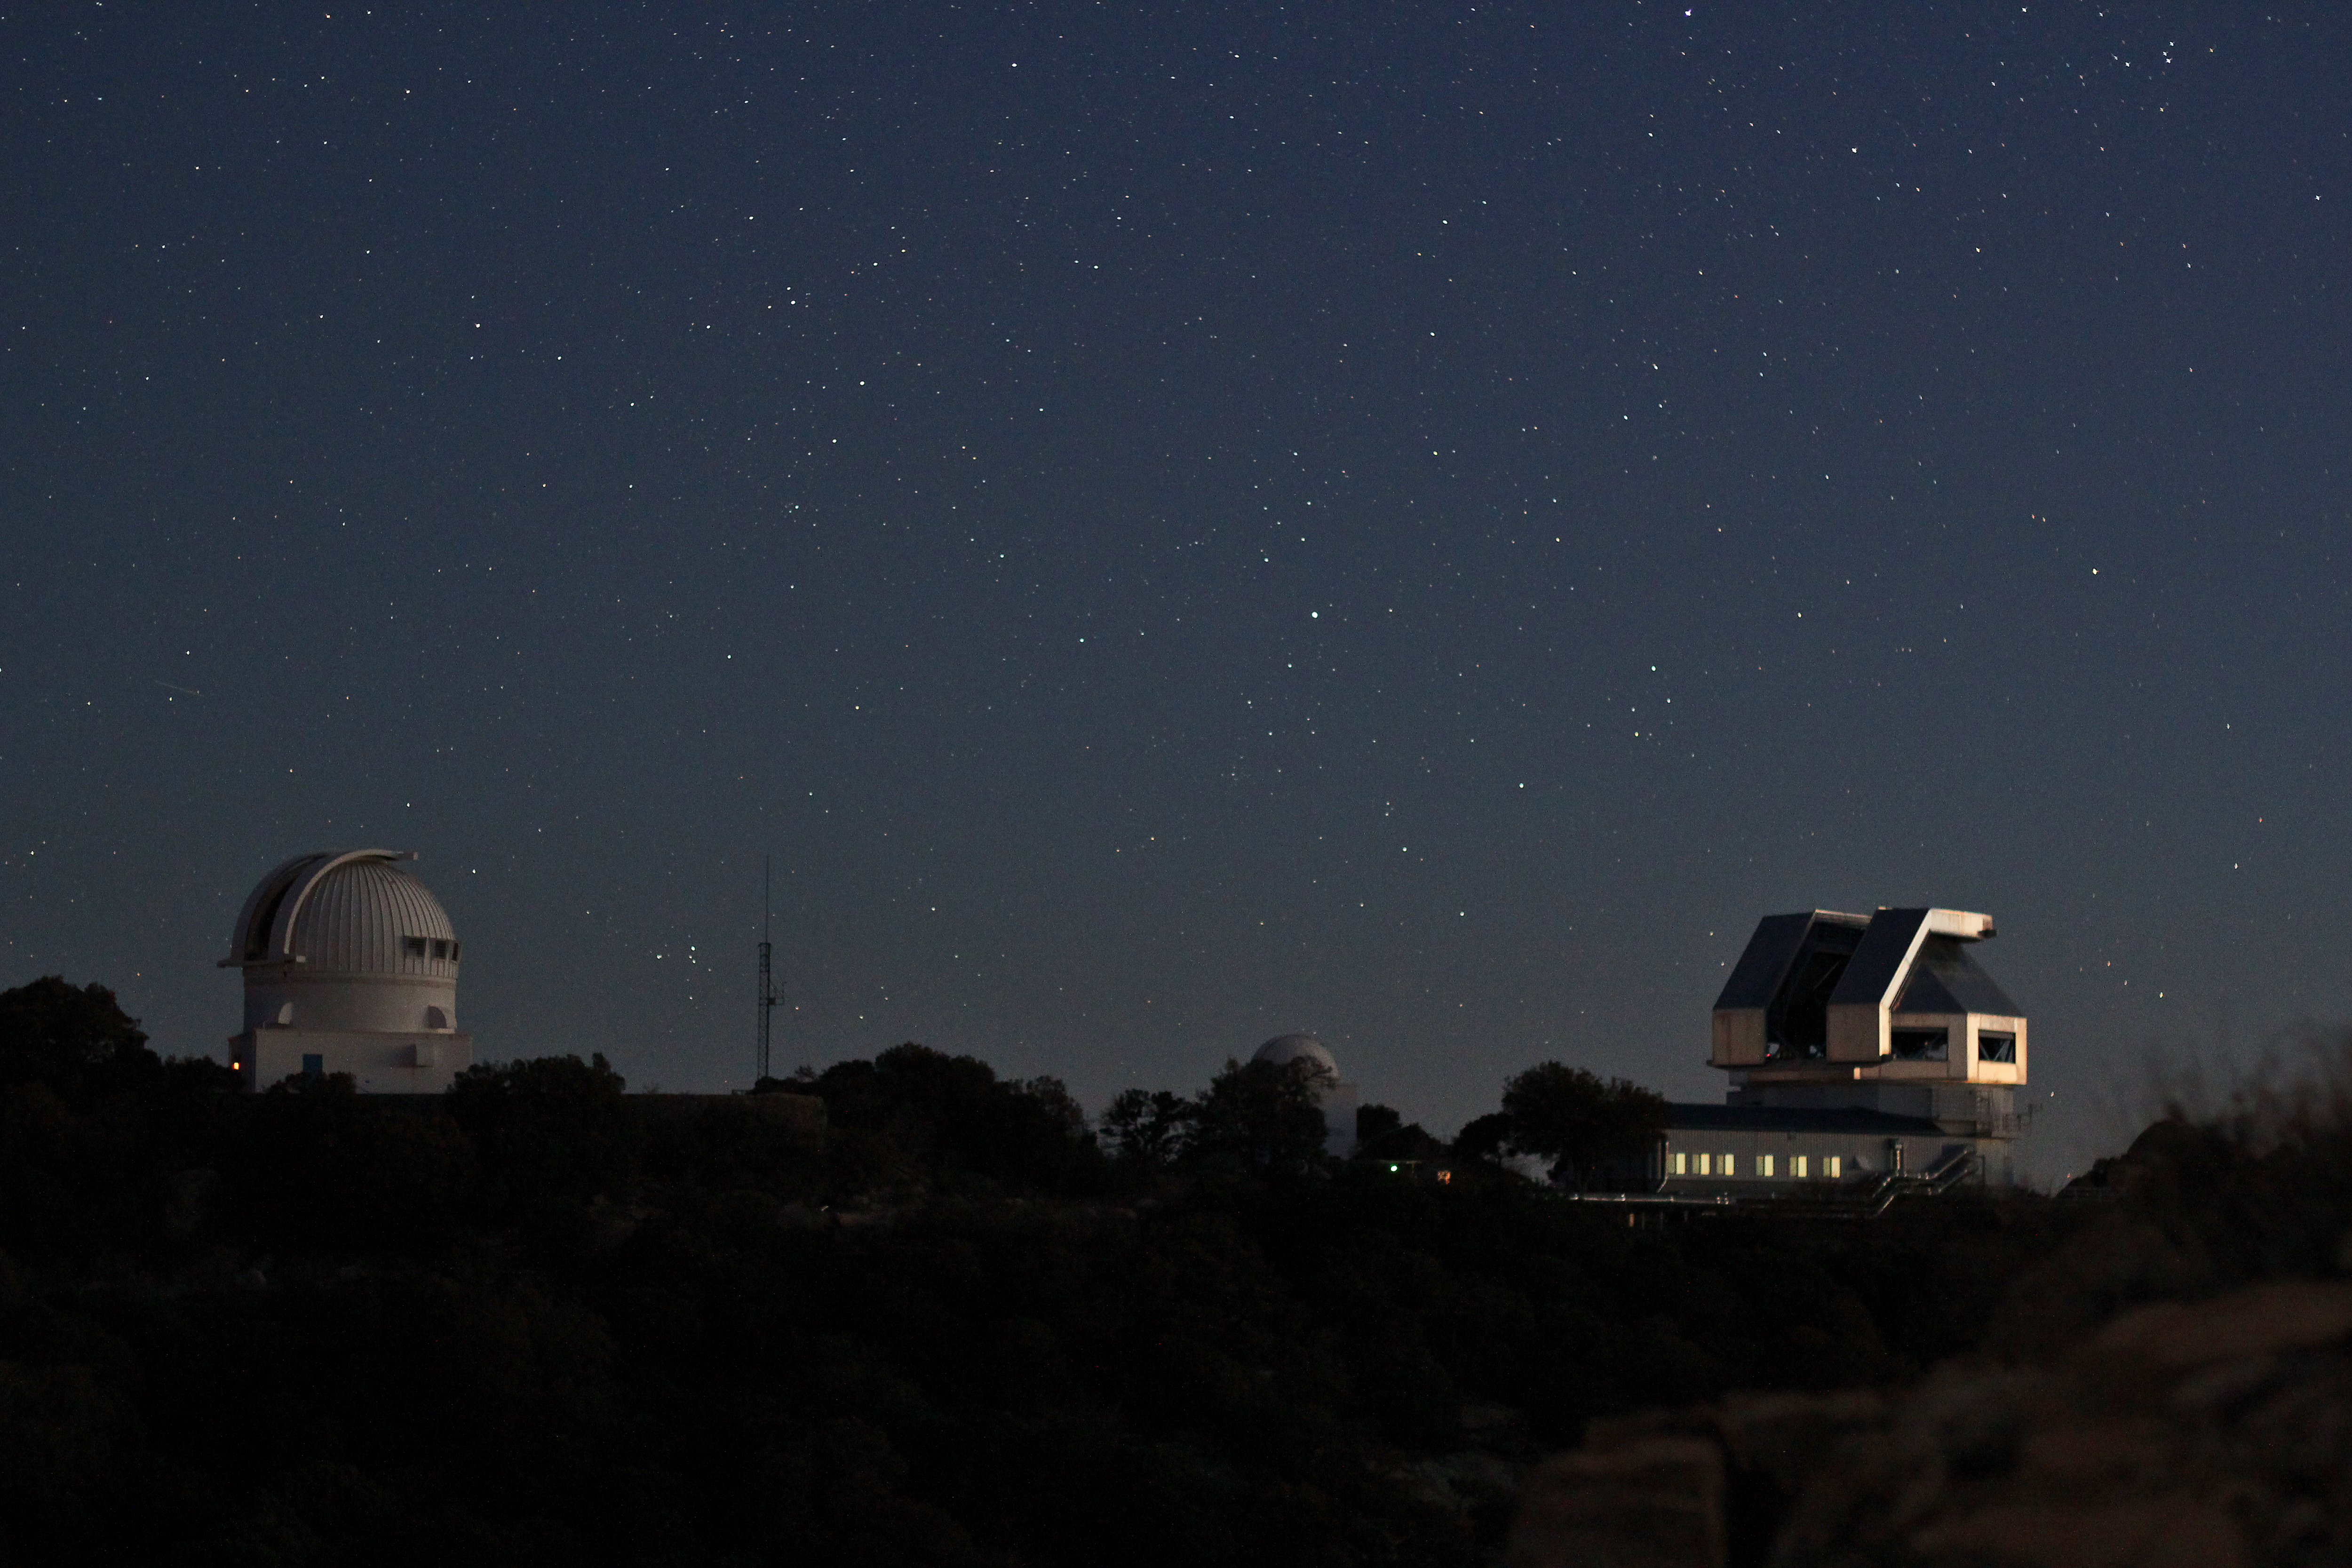

Stars over the WIYN 3.5-m and 0.9-m

Stars over the WIYN 3.5-meter and WIYN 0.9-meter telescopes on Kitt Peak National Observatory.

Credit: P. Marenfeld & NOIRLab/NSF/AURA/